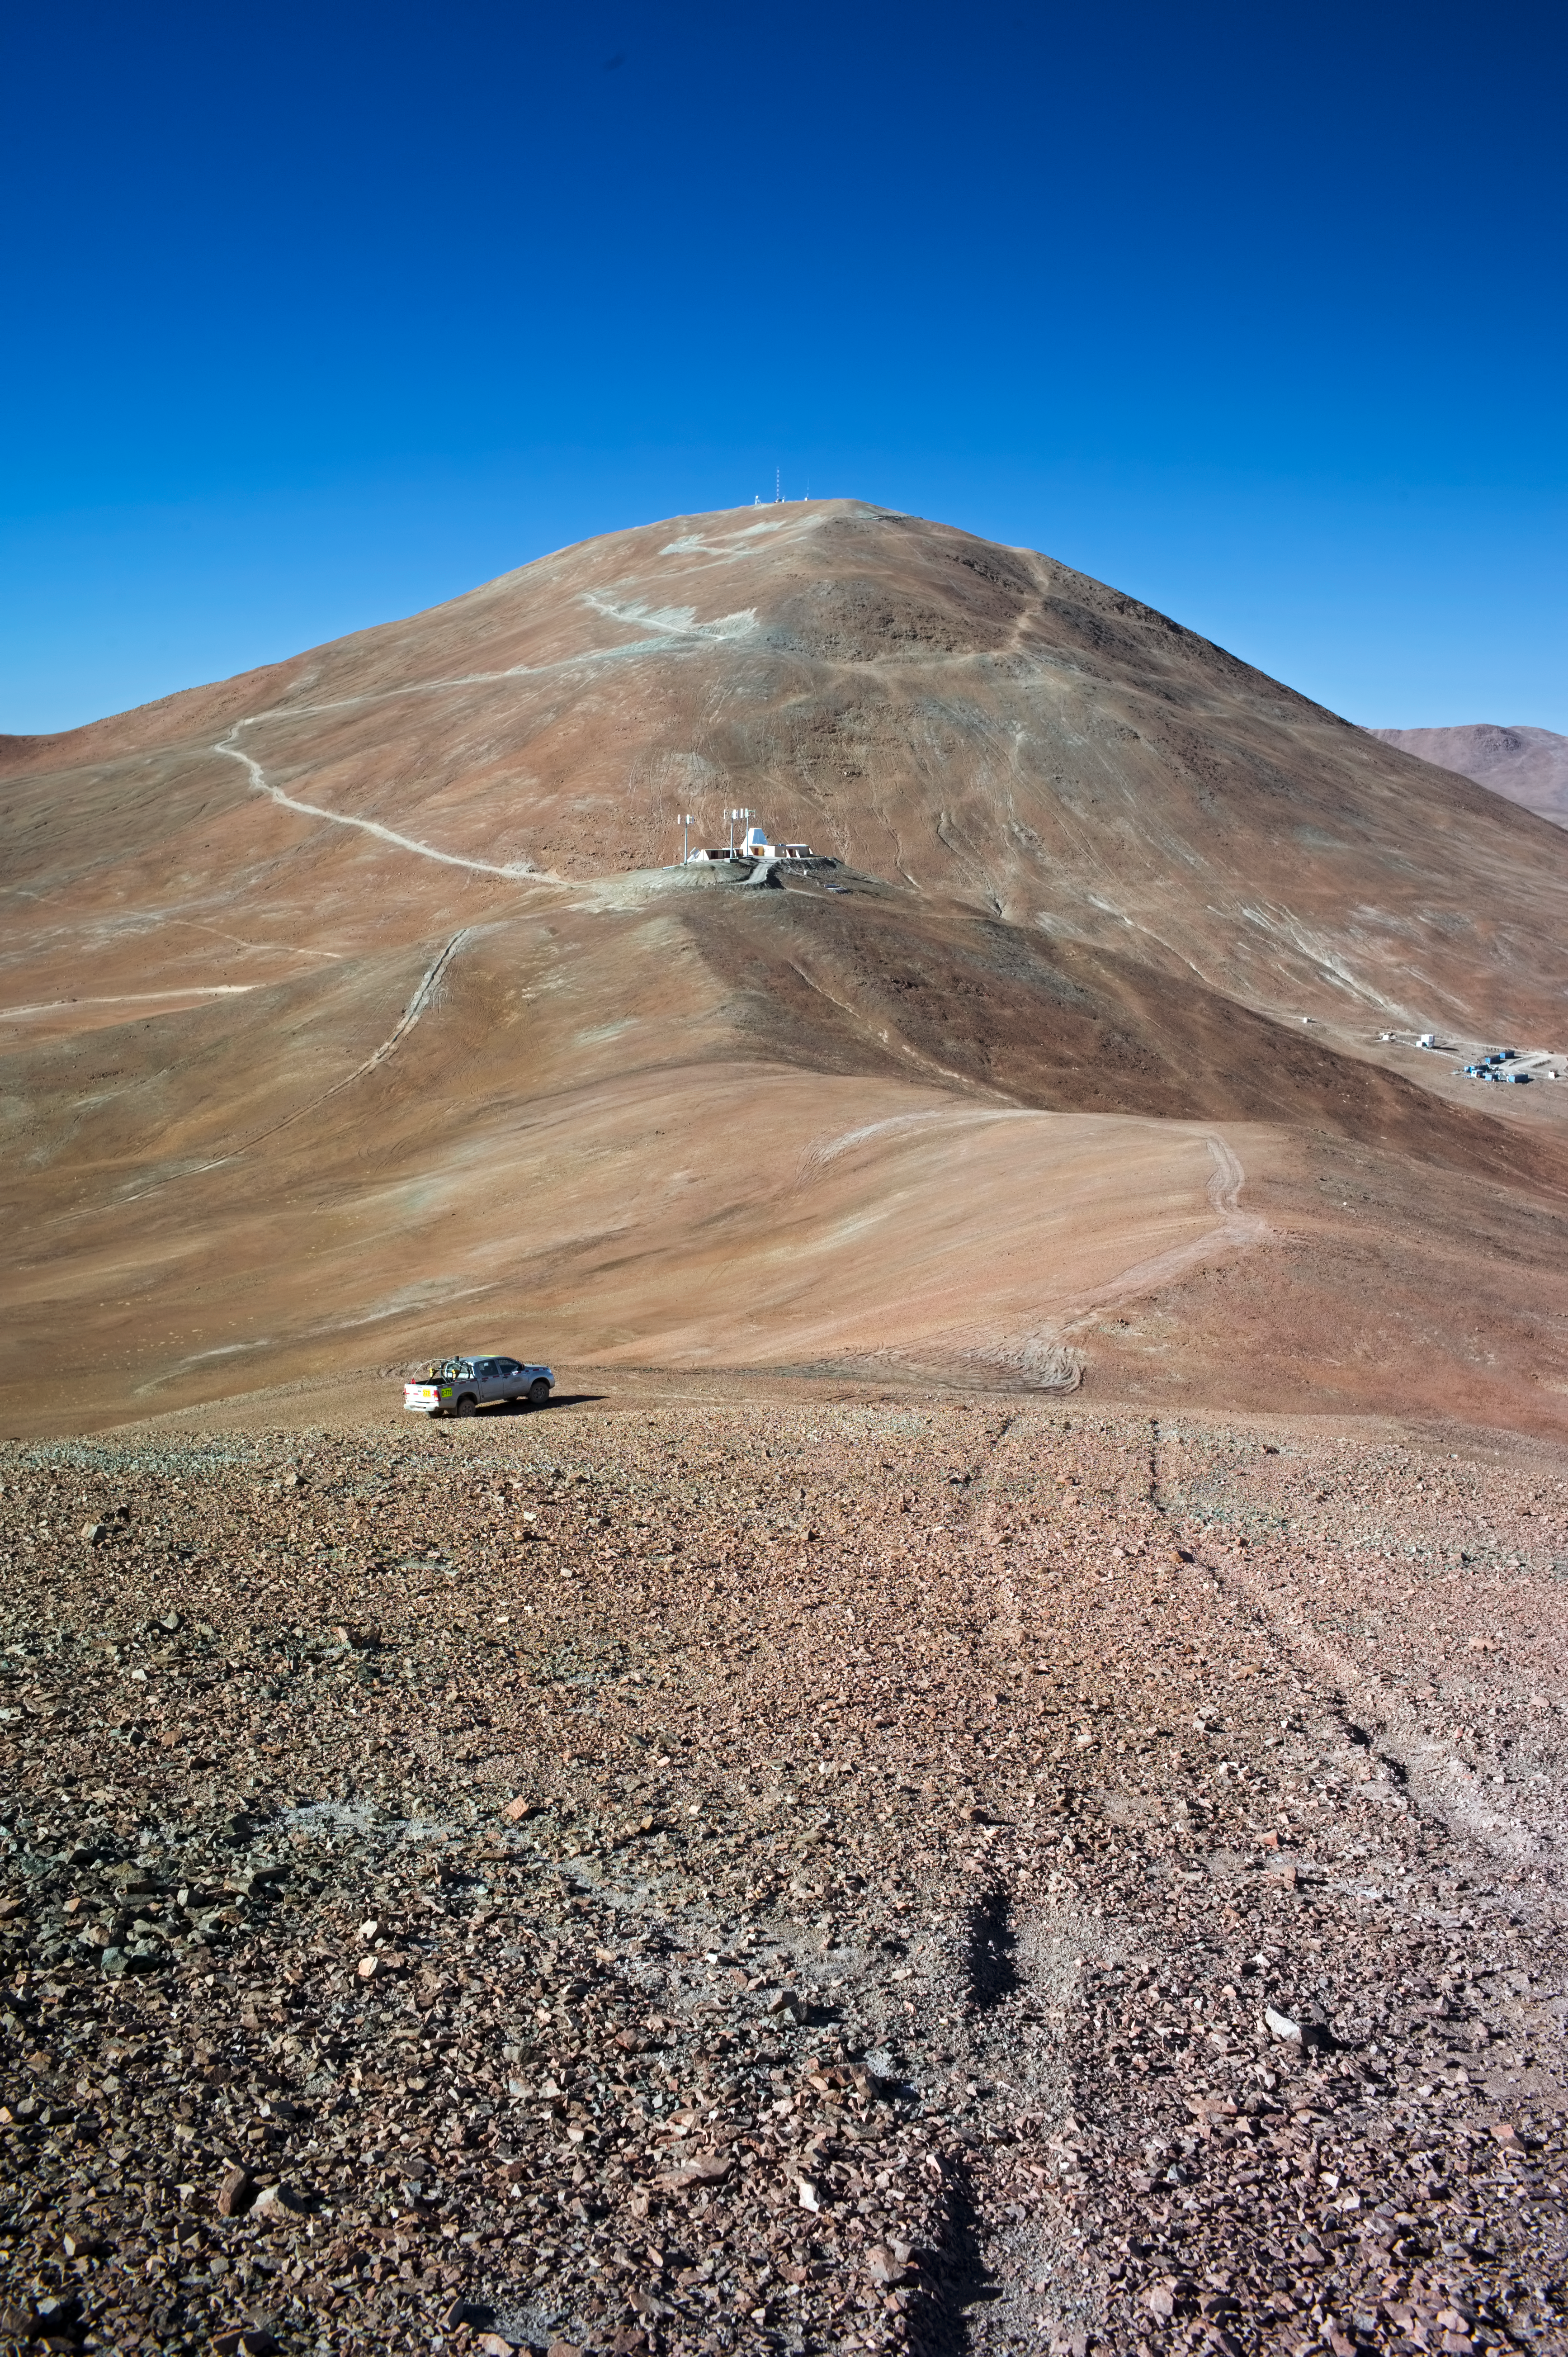

Cerro Armazones

A View at Cerro Armazones from the Southwest. In the foreground the Bochum University Hexapod is visible. The old dirt road is in focus as it extends from the base of the mountain to its peak.

Credit: ESO